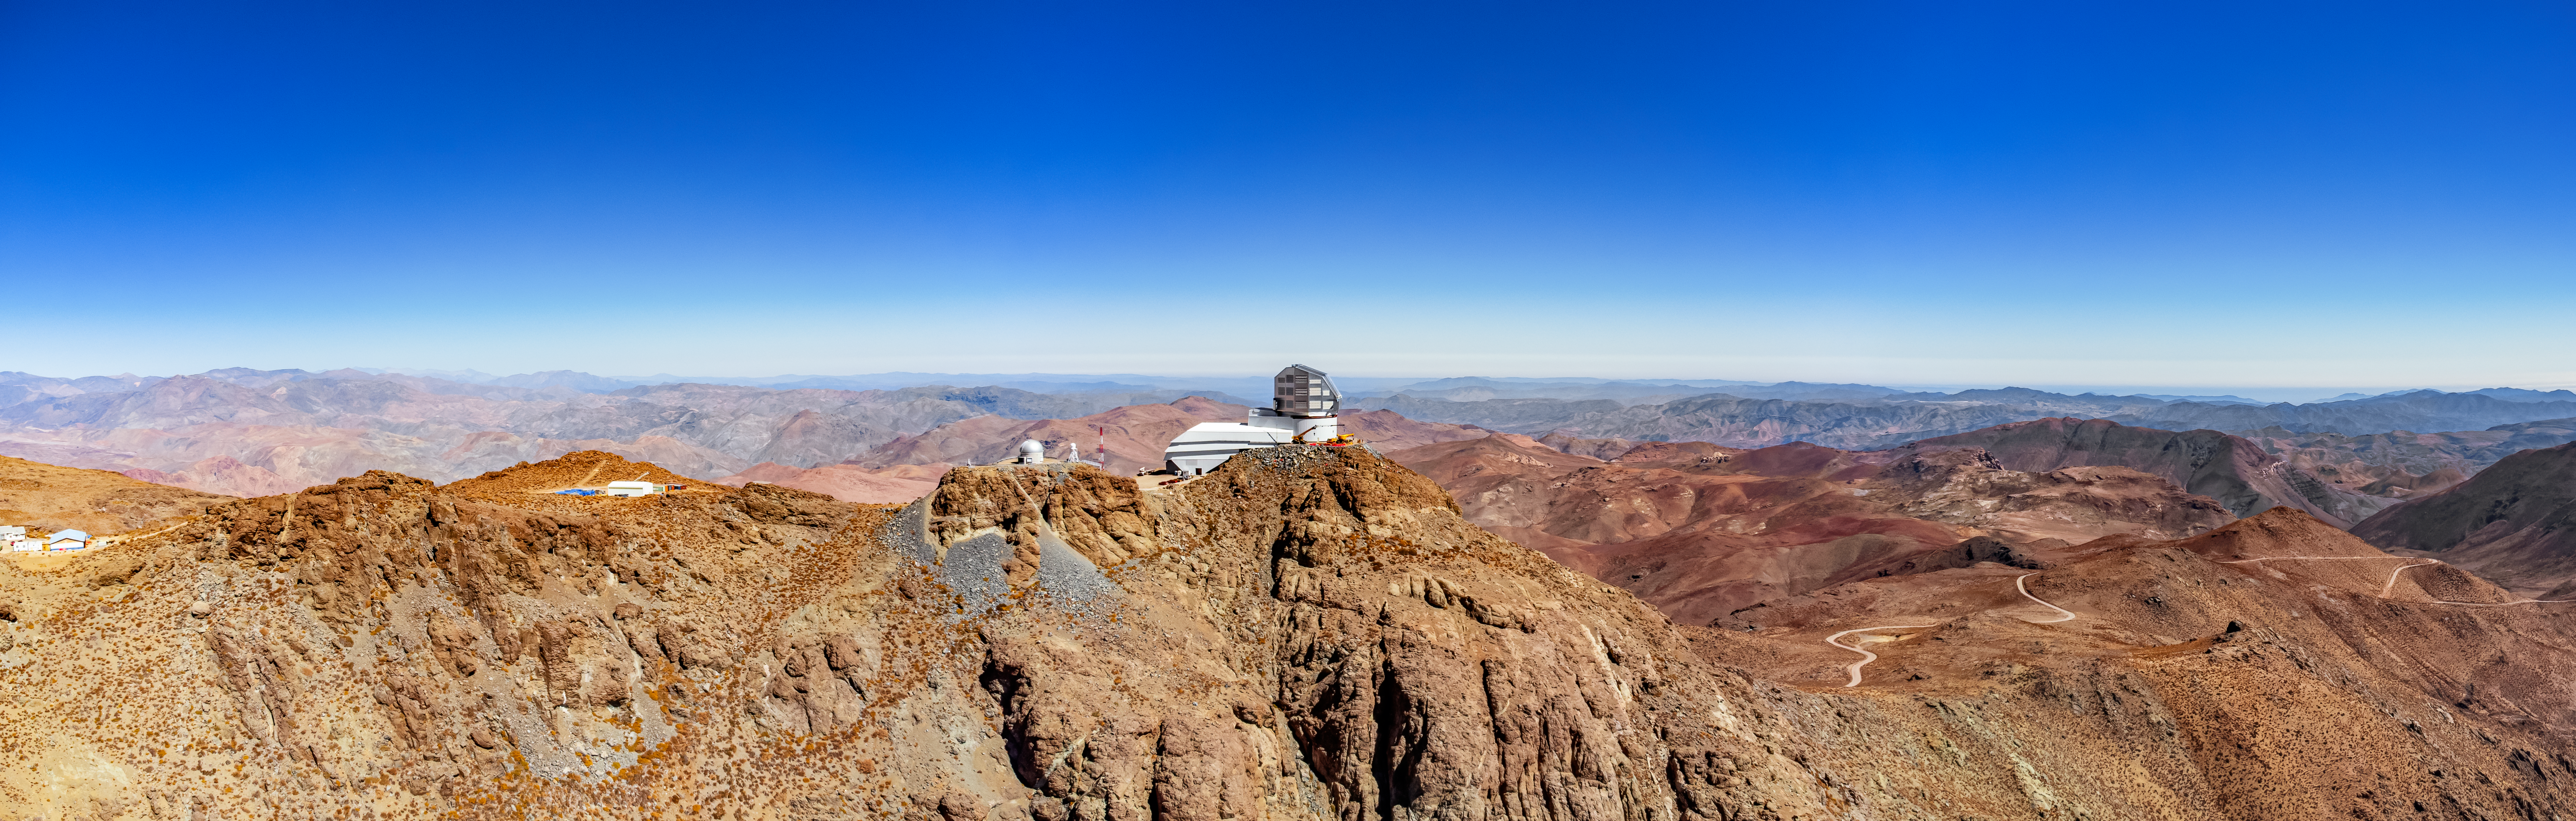

Cerro Pachón Panorama

An aerial panorama of Cerro Pachón in Chile, with the Vera C. Rubin Observatory visible in the middle.

Credit: NOIRLab/NSF/AURA/T. Matsopoulos